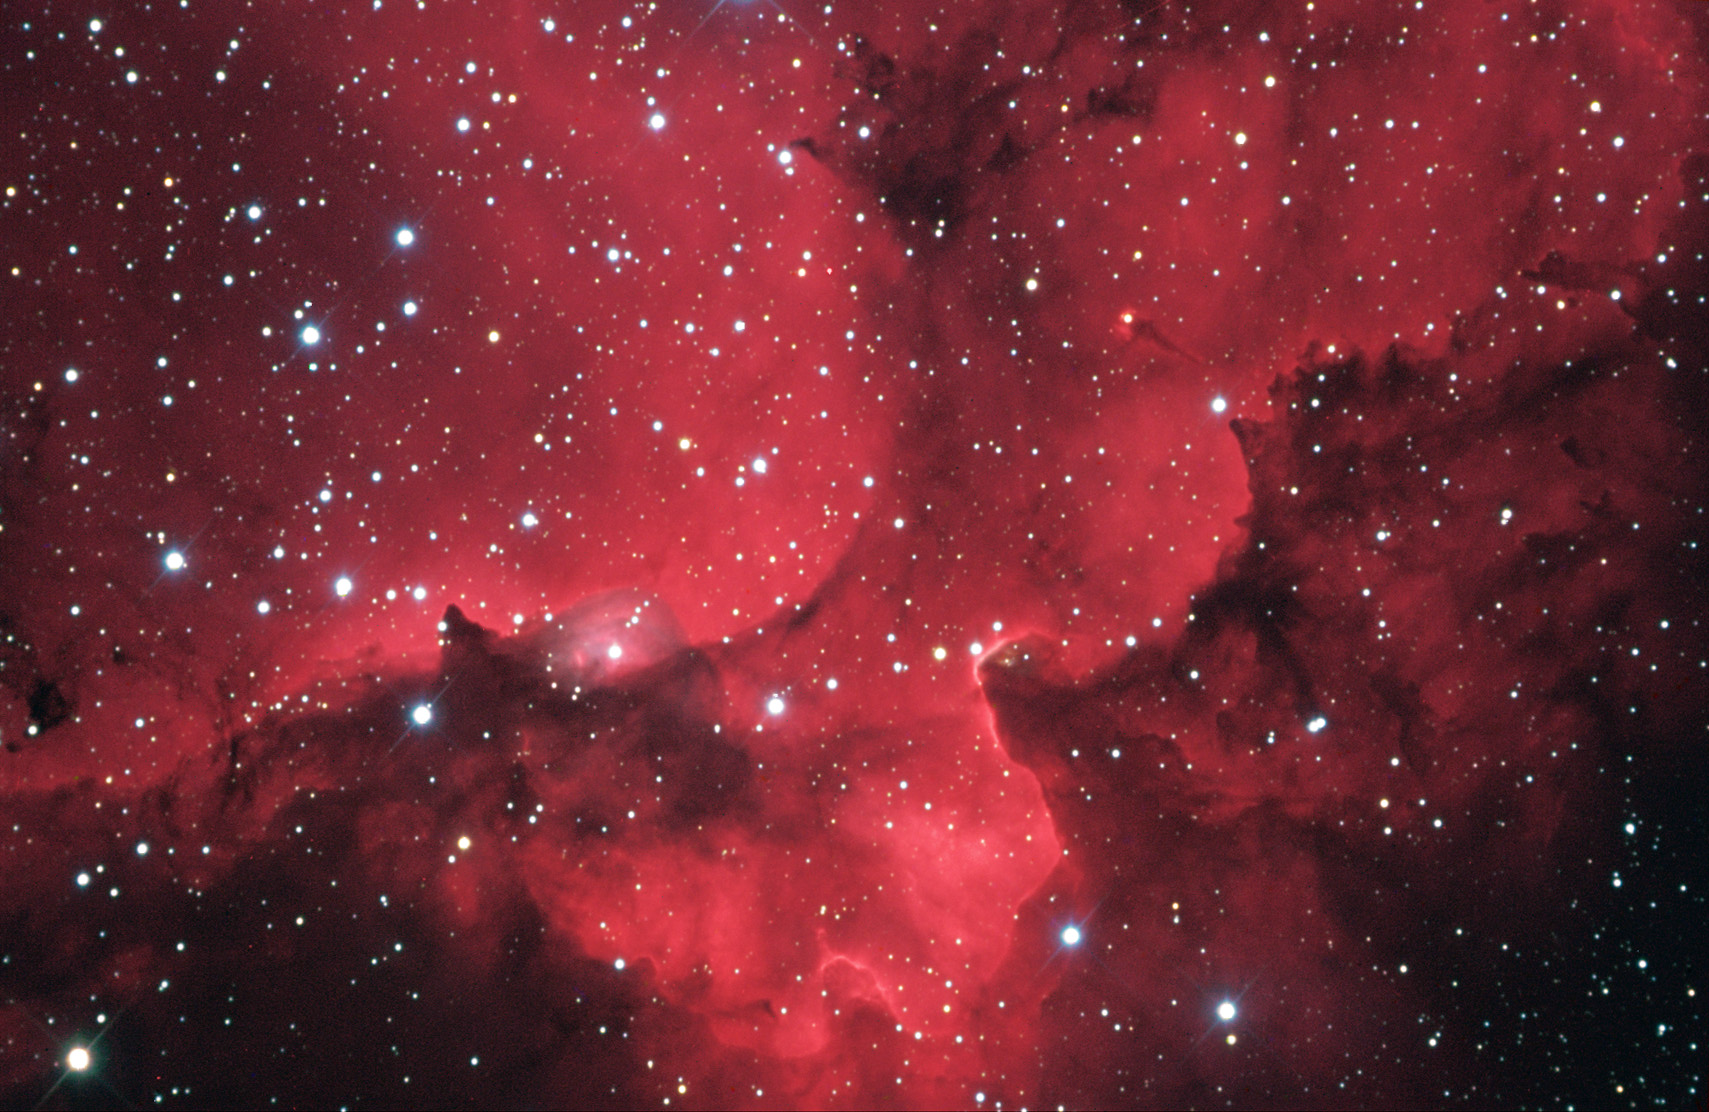

NGC 7380

NGC 7380 is a typical star-forming region in the direction of an outer spiral arm of our galaxy (around 7000 light years distant). This field contains many young energetic stars that make the natal gas surrounding them glow an intense pink/red. The majority of stars in this newly formed group are out of the field to the upper left. Their winds and radiation sculpt clouds of gas and dust into the mountainous ridges seen here. The darkest parts of this image are foreground clouds of dust thick enough to extinct the light beyond them. Also note the bright star (left of center) that is in a bluish bubble of gas. This may be a Wolf-Rayet star beginning to blow a bubble! Other famous examples of this action include The Bubble Nebula and Thor's Helmut.

This image was taken as part of Advanced Observing Program (AOP) program at Kitt Peak Visitor Center during 2014.

Credit: KPNO/NOIRLab/NSF/AURA/Kris Sandburg and Peter Jacobs/Adam Block